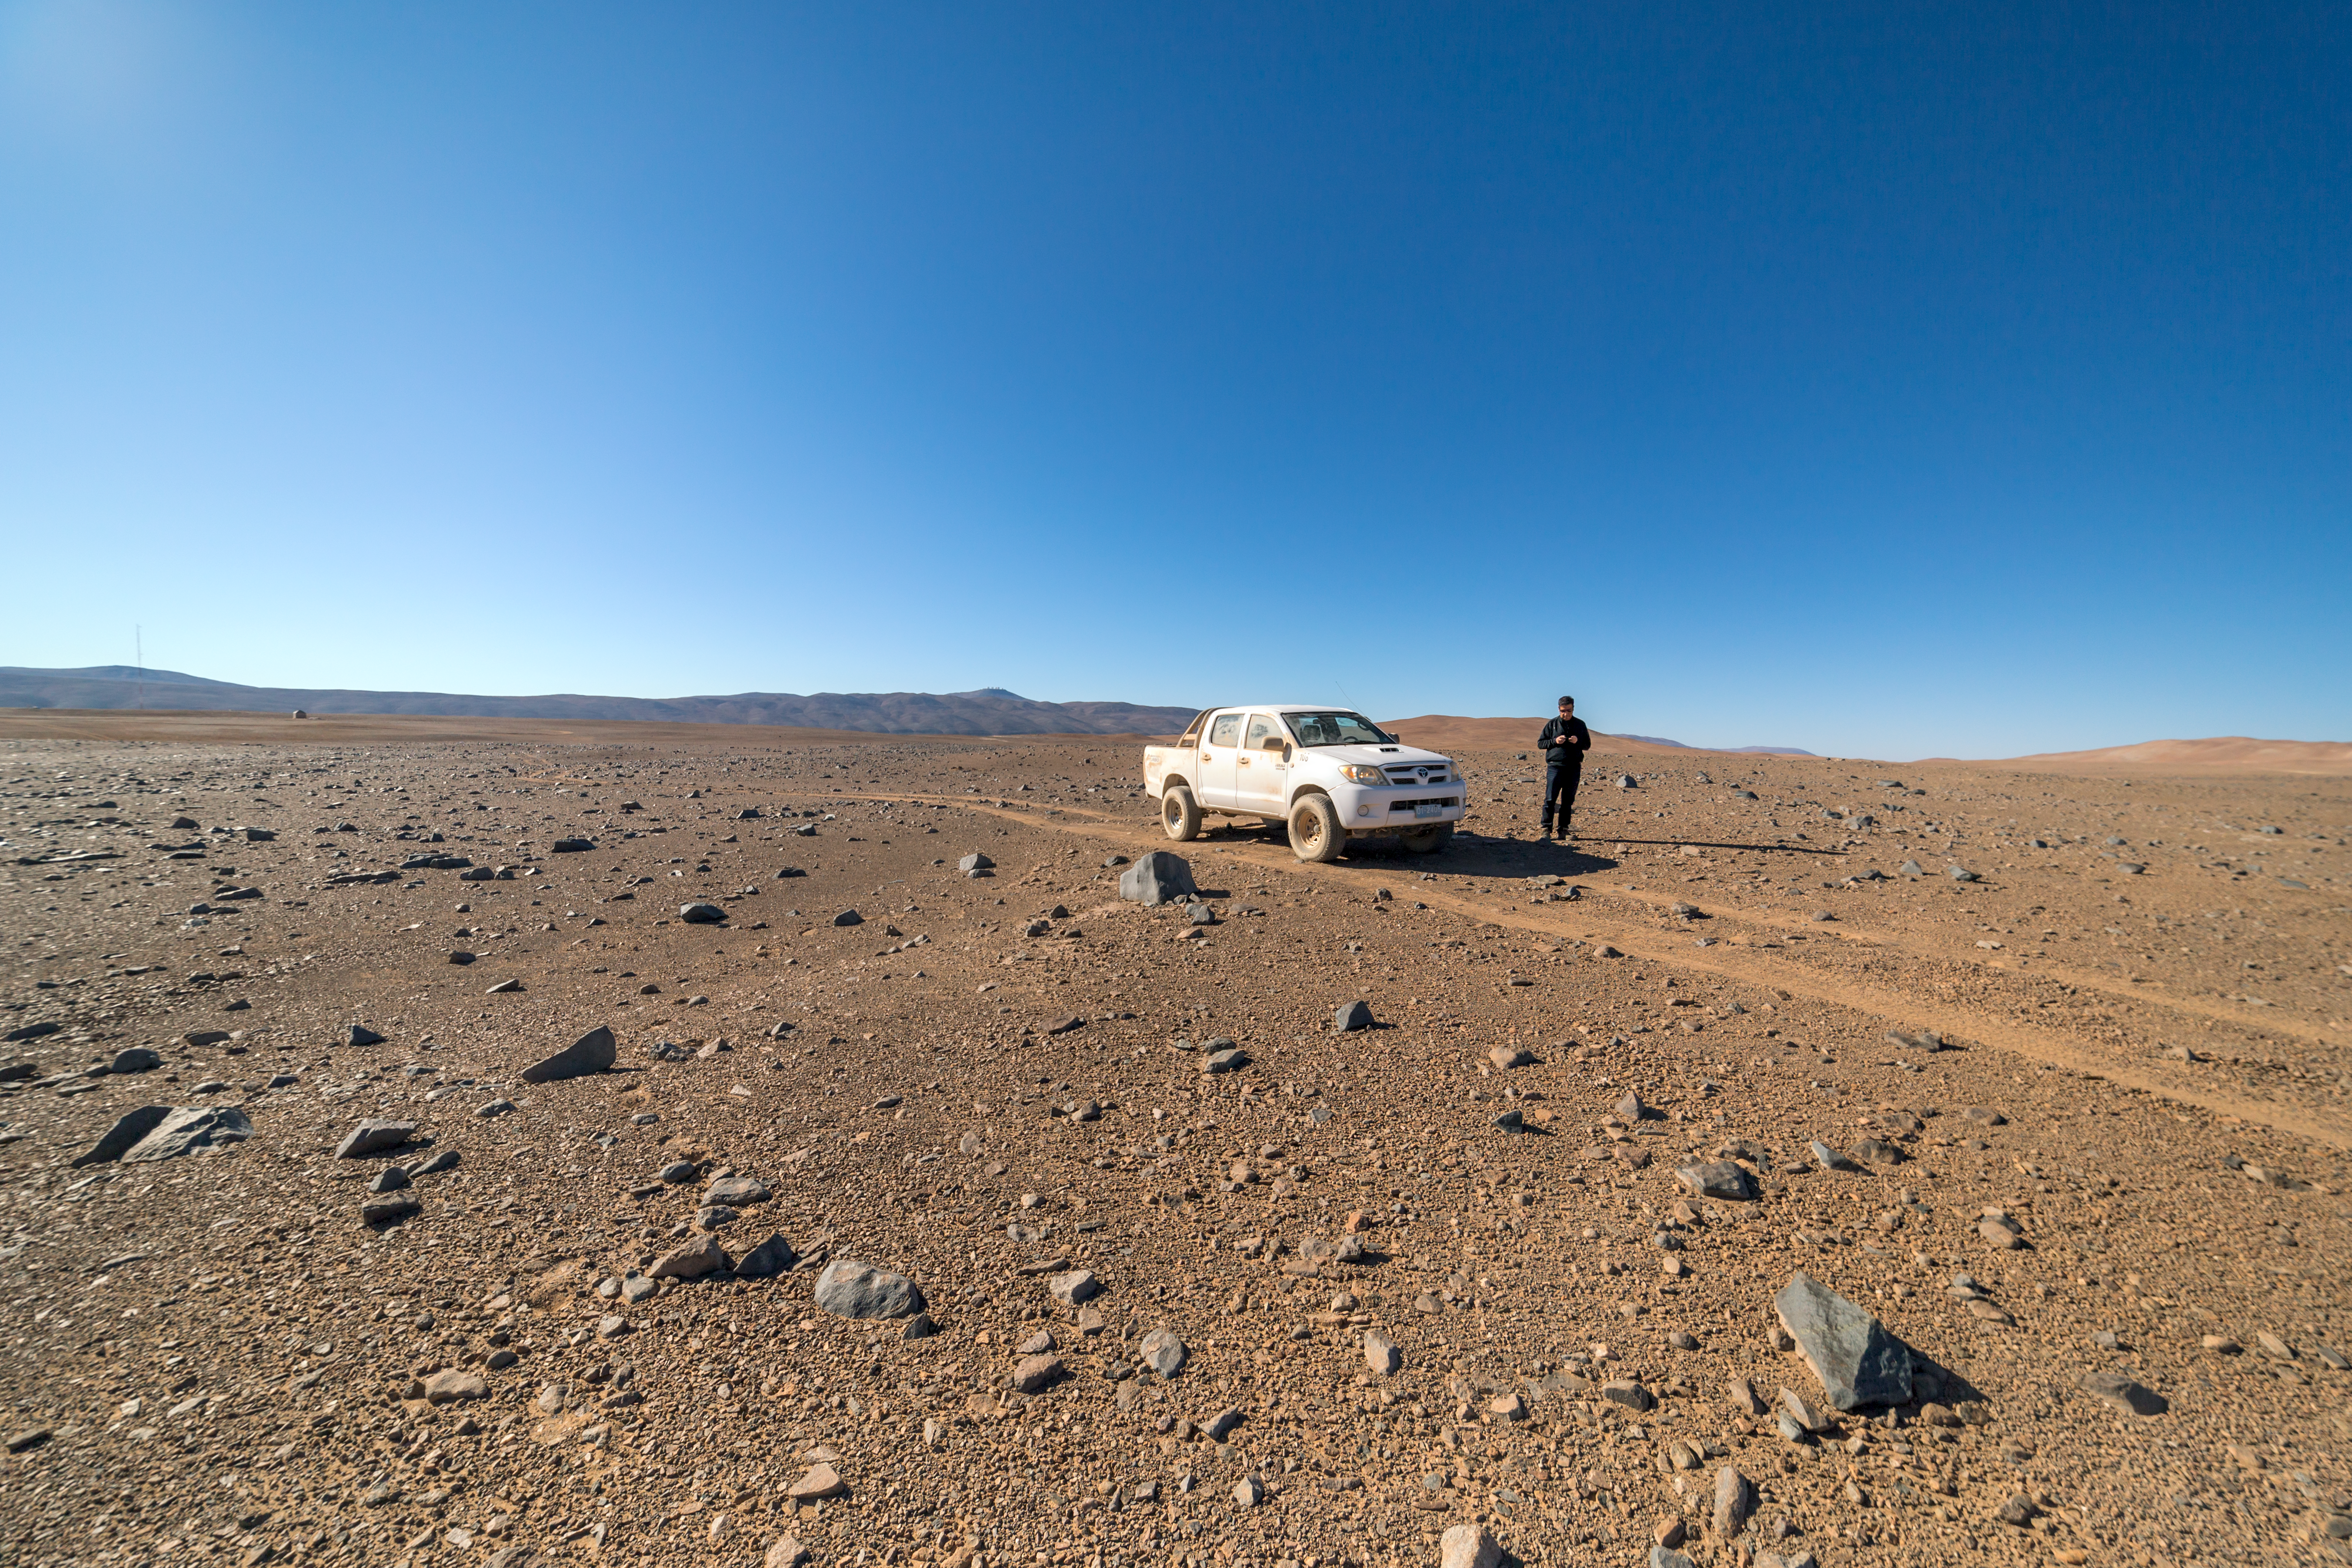

Future observatory

The Cherenkov Telescope Array will have its southern hemisphere site at ESO's Paranal Observatory in the Atamaca Desert.

Credit: ESO/P. Horálek